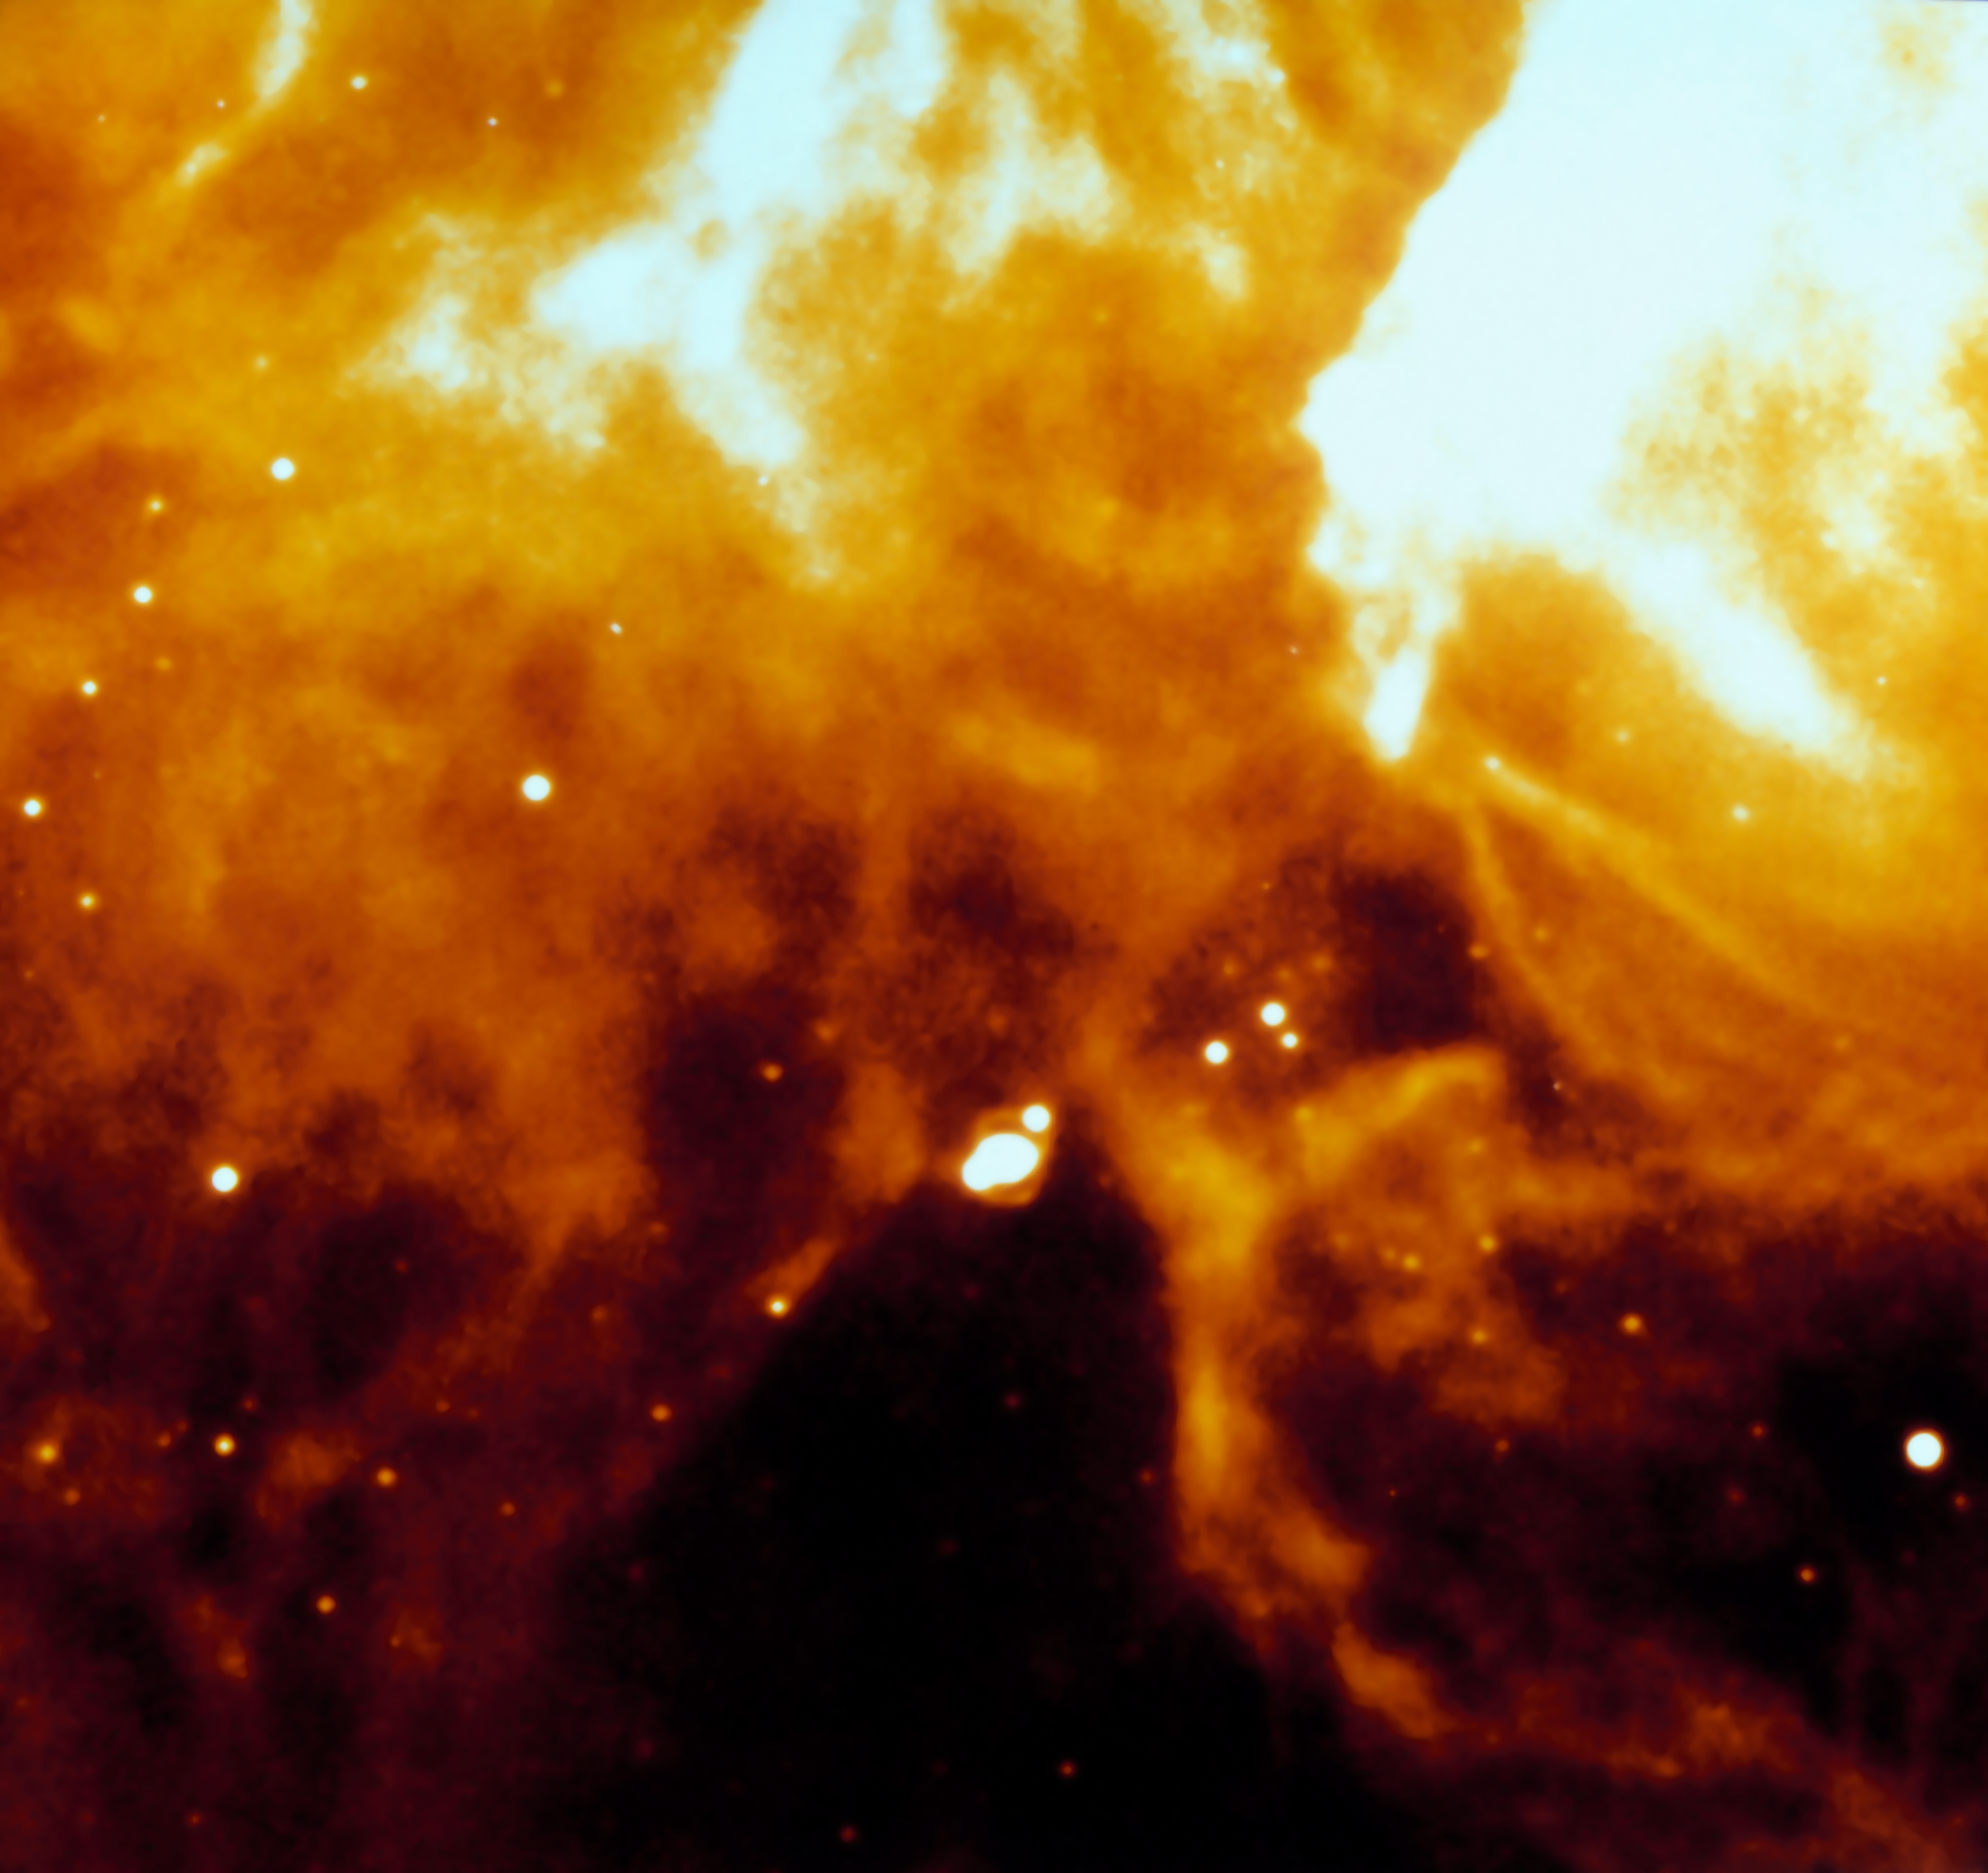

The evolution of SN 1987A

H-alpha image captured by the NTT, at La Silla Observatory, on 1 December 1991, almost five years after the explosion. The image clearly shows an inner oval nebula as well as outer filaments. During the months following the explosion SN 1987A reached a remarkable maximum magnitude 3, and during the following years displayed various interesting phenomena which had never been observed before. SN 1987A is located in the South-West of the Tarantula Nebula, a huge star formation region in the Large Magellanic Cloud. This supernova is one of the most studied objects in modern astronomy and ESO telescopes have played a major role in this campaign.

More information in ESO Messenger 66, p34-35:

http://www.eso.org/sci/publications/messenger/archive/no.66-dec91/messenger-no66.pdf

Credit: ESO